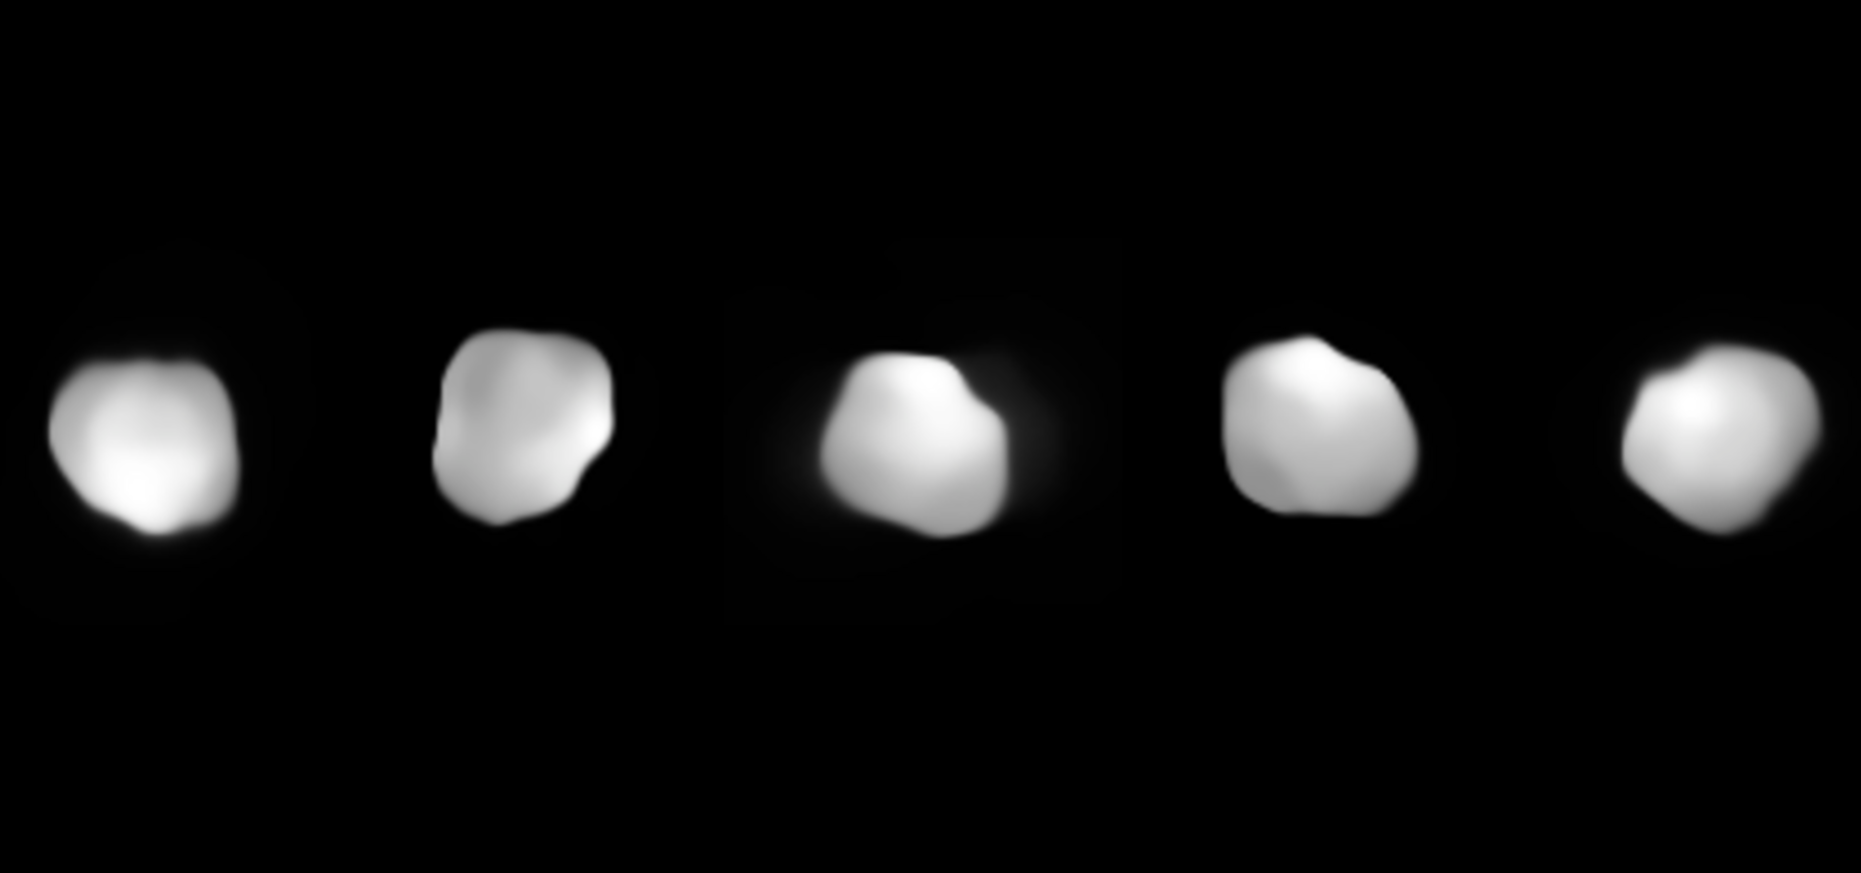

Psyche

Images of Psyche from the HARISSA survey

Credit: ESO/LAM